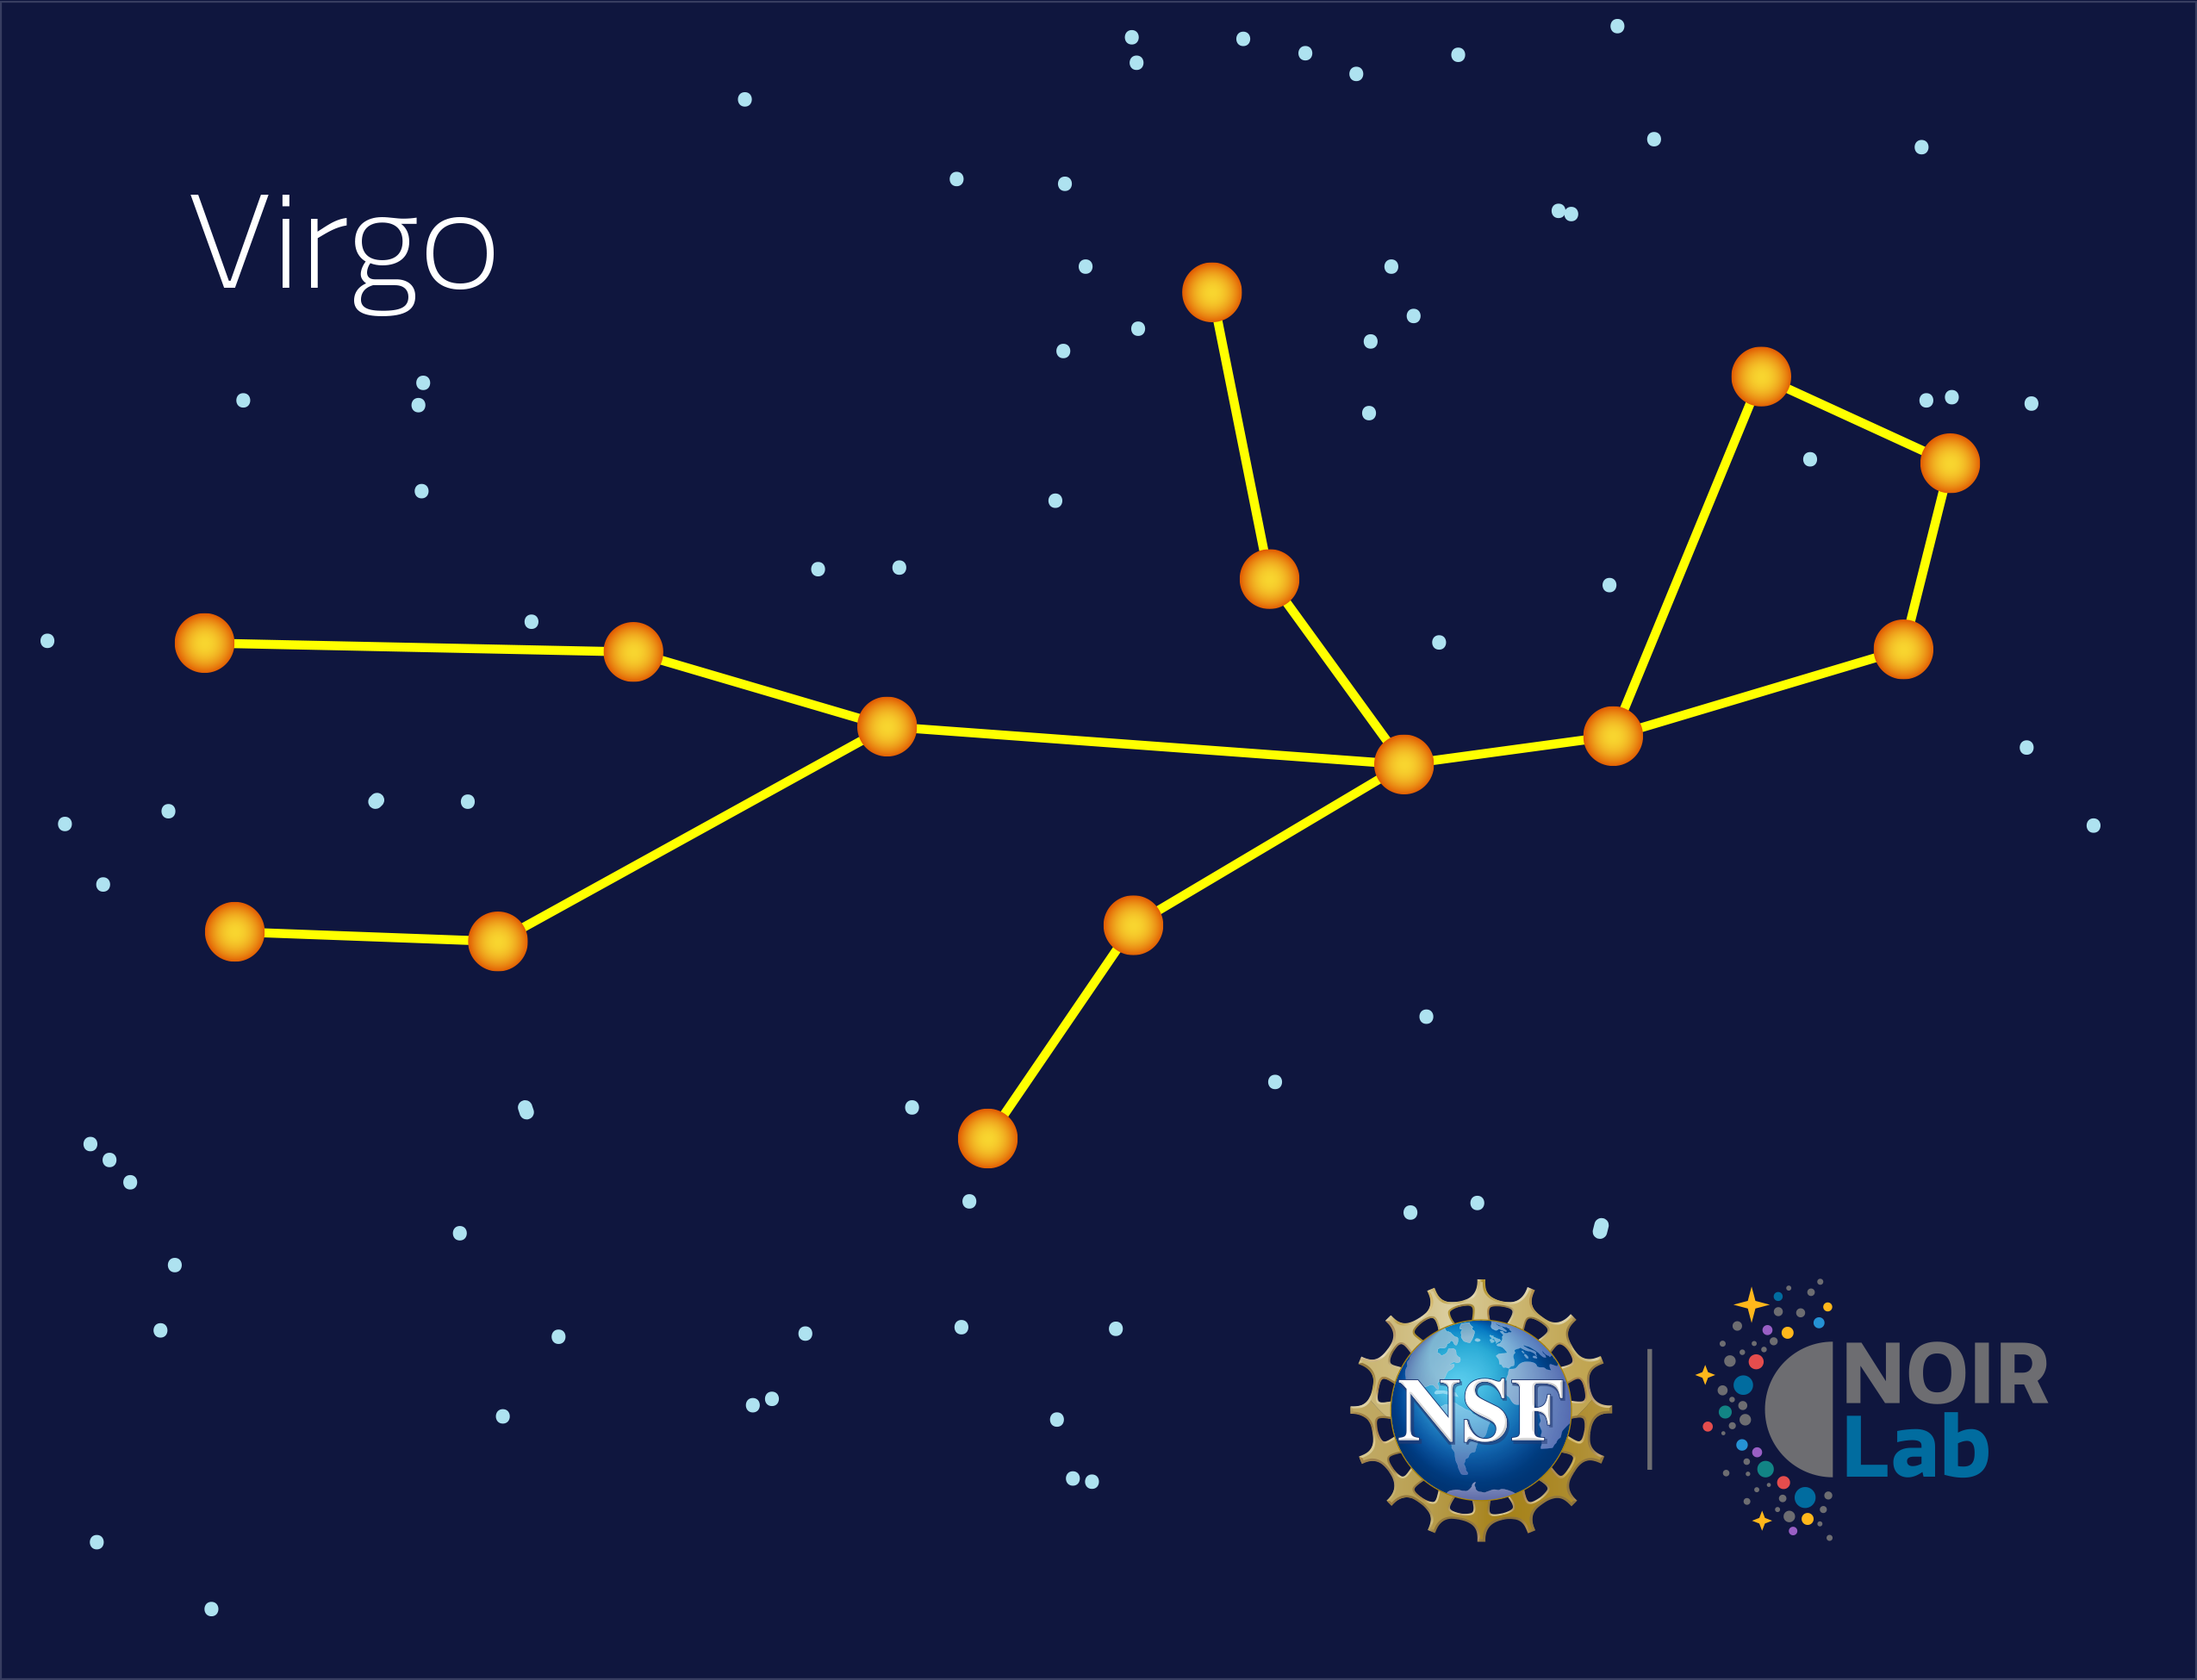

Virgo

Credit: NOIRLab